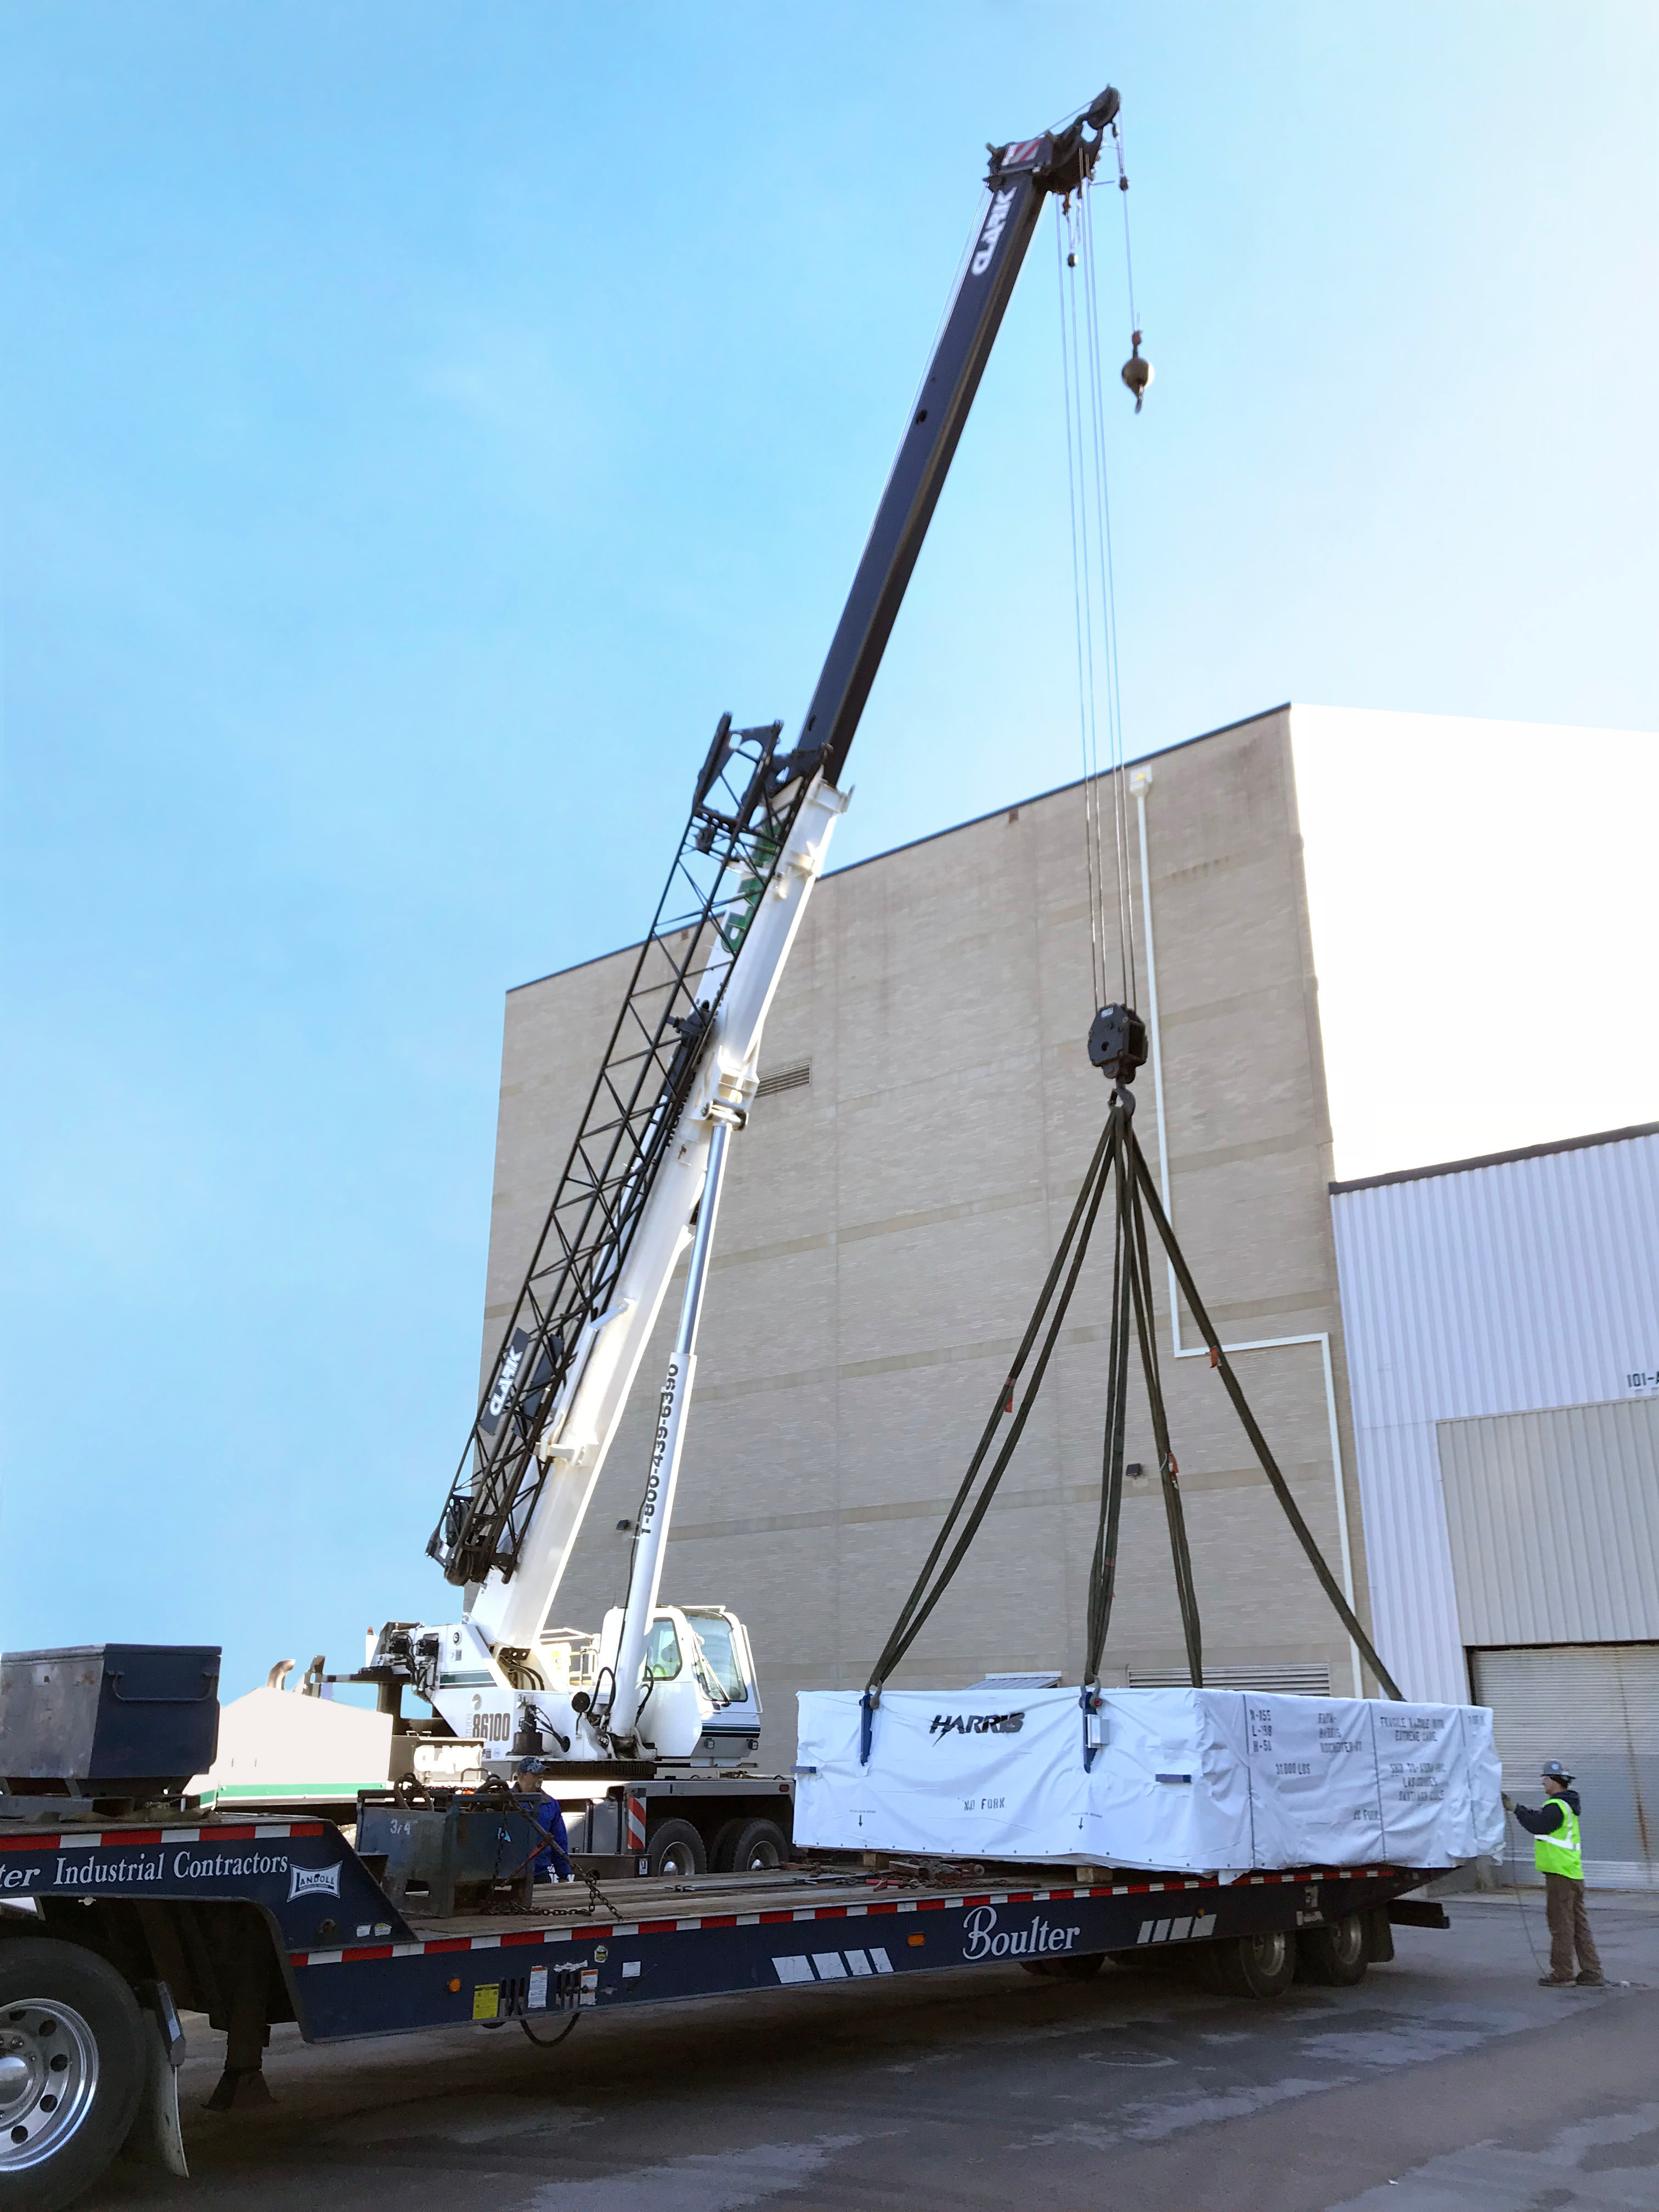

M2 Loaded for Shipping

The LSST Secondary Mirror (M2) System cargo was loaded aboard the BBC Challenger on November 12th at the port of Albany, NY. The ship departed for Chile the following day, heading back down the Hudson River. The vessel will travel nearly directly to the port of Coquimbo, Chile, and is due to arrive at the beginning of December. Preparations are underway to accommodate the mirror and associated cargo boxes on Cerro Pachón.

Credit: Rubin Observatory/NSF/AURA